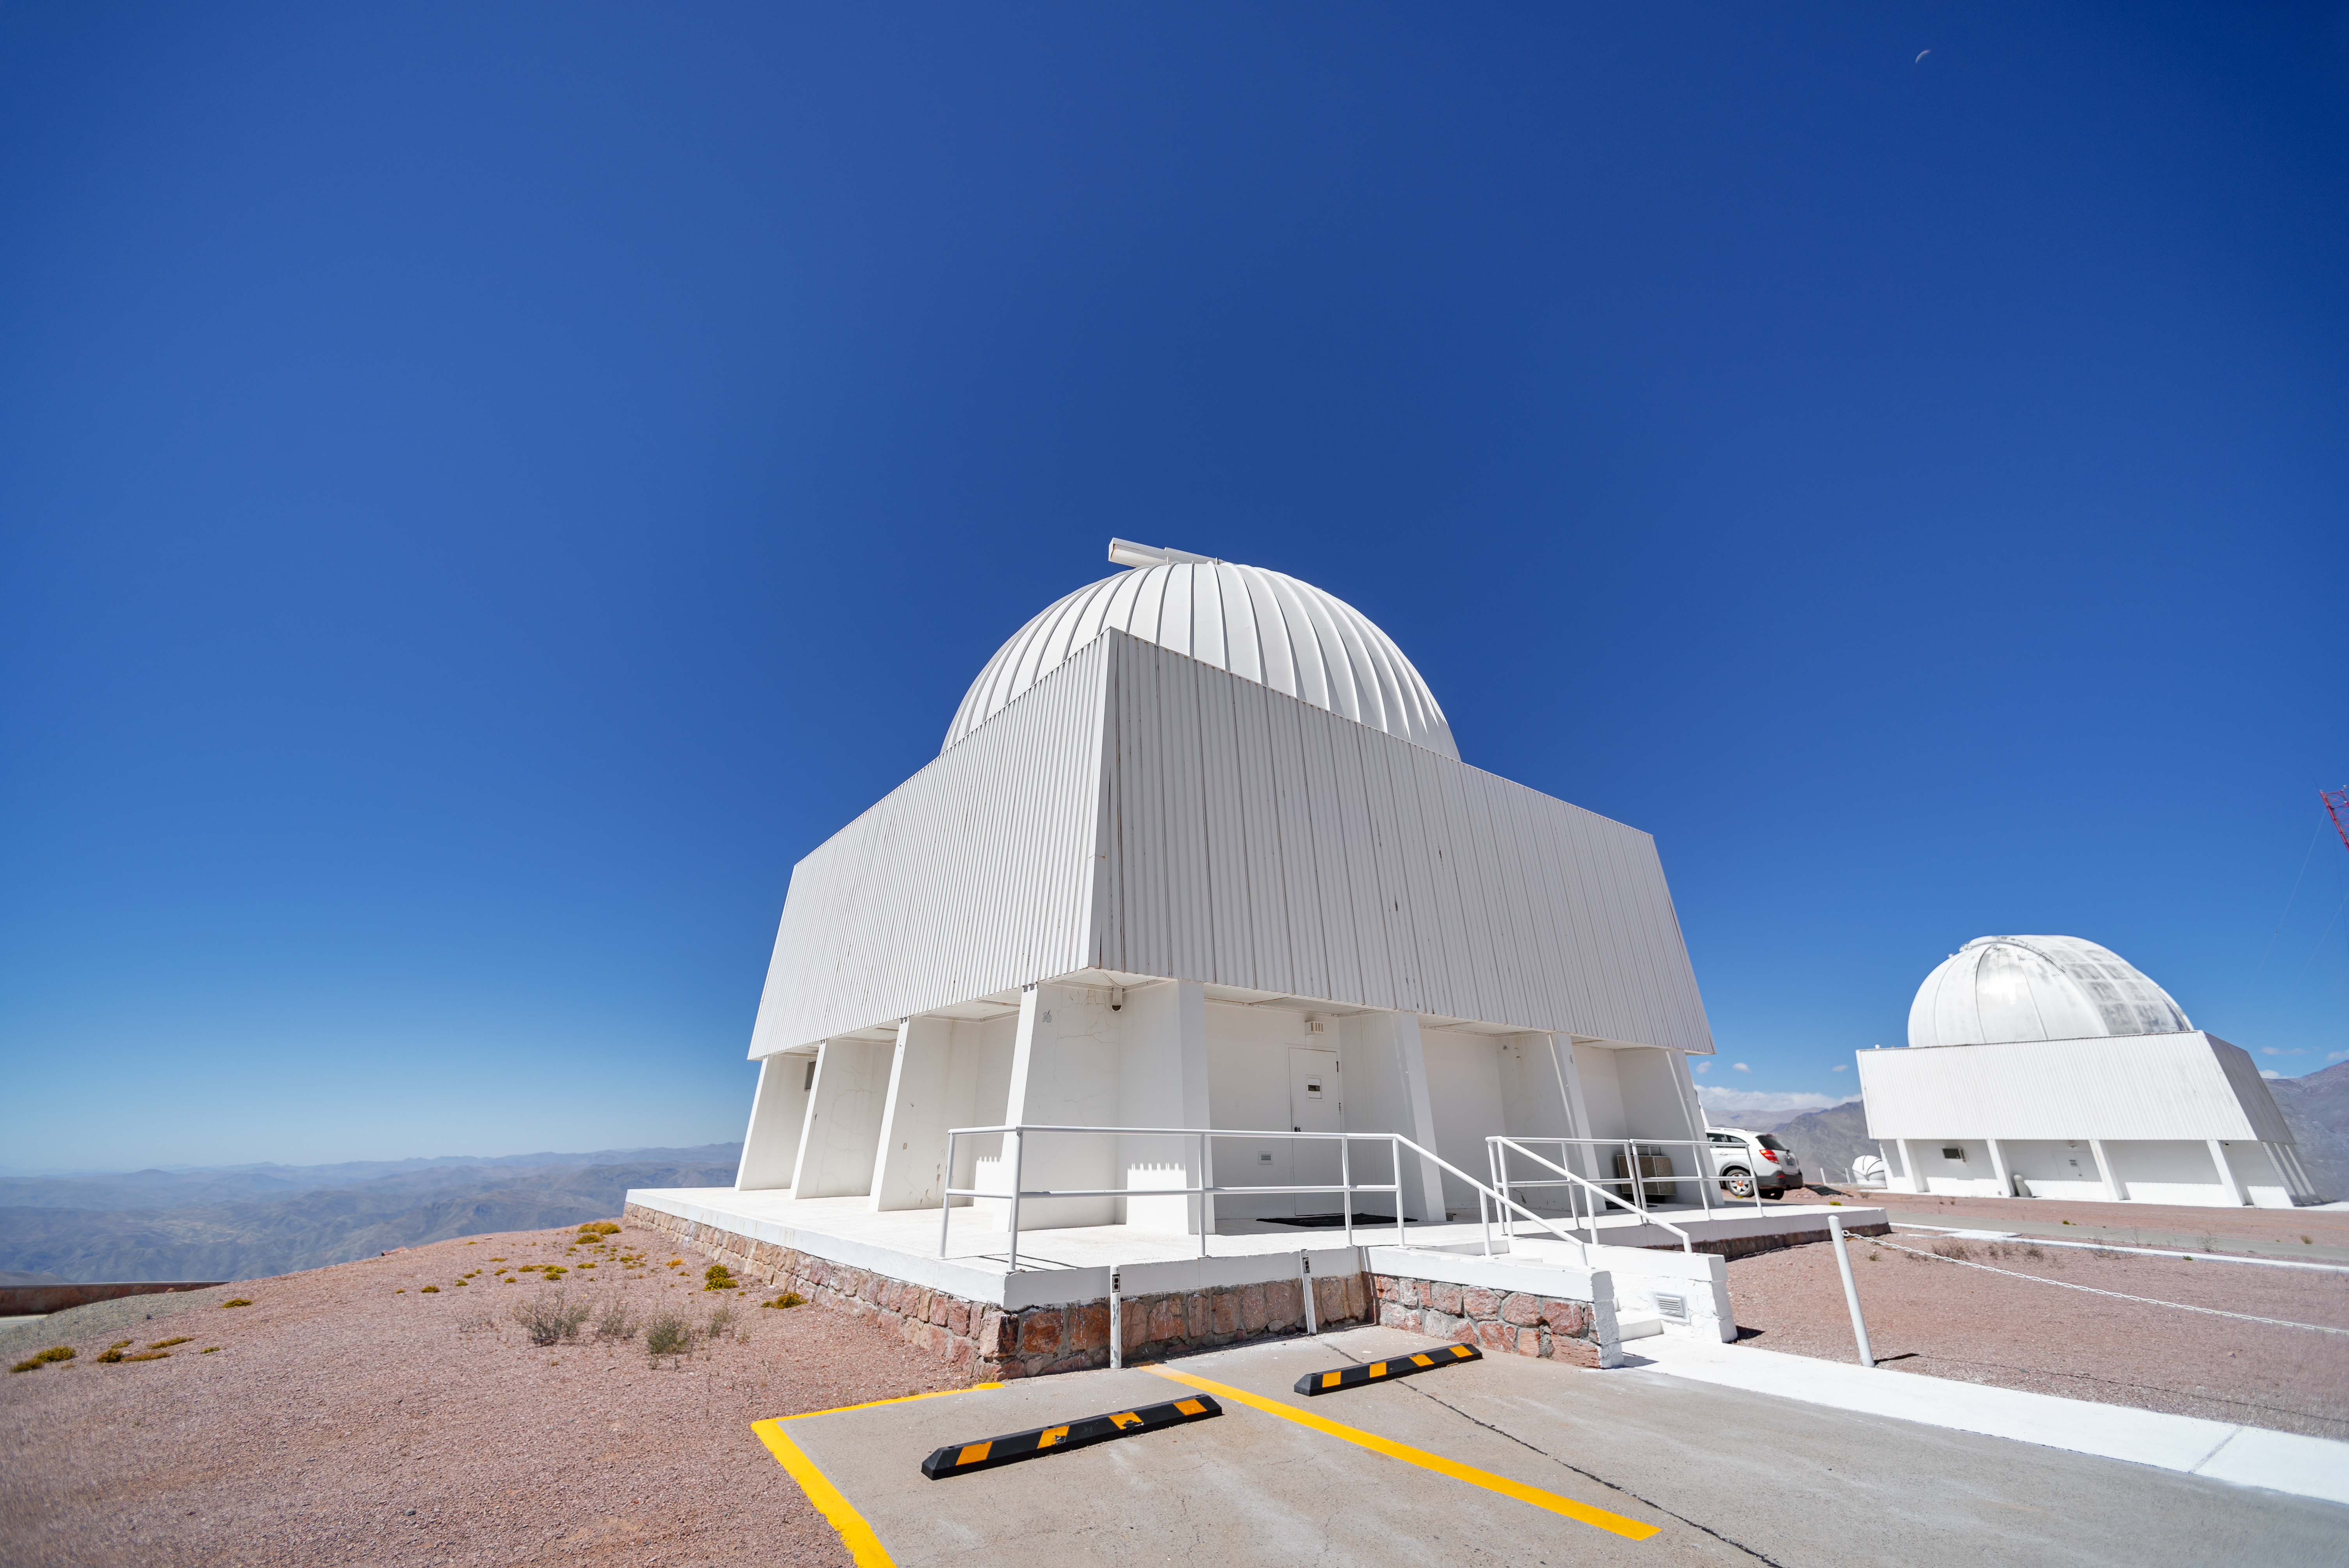

SMARTS 0.9-meter Telescope Dome

The SMARTS 0.9-meter Telescope is located at Cerro Tololo Inter-American Observatory in Chile.

Credit: CTIO/NOIRLab/NSF/AURA